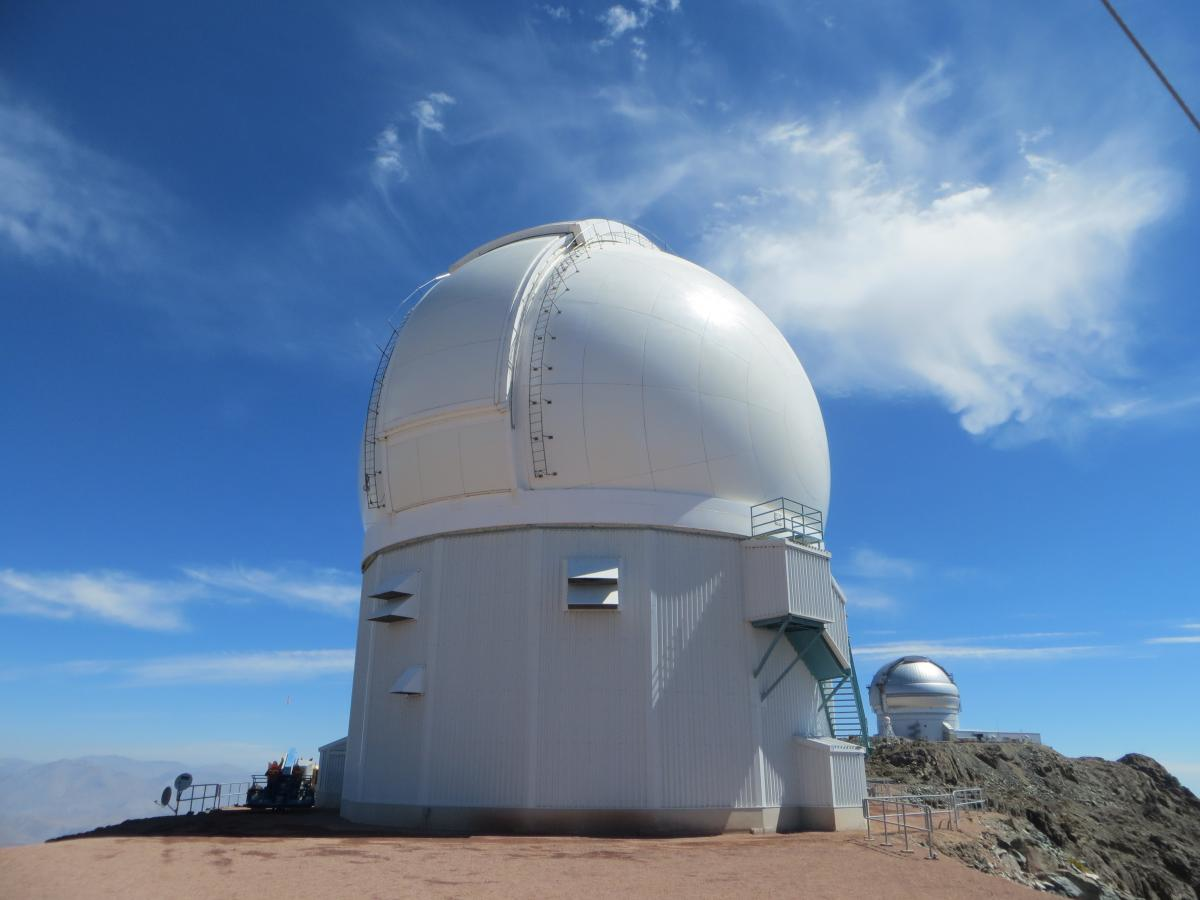

SOAR telescope building, viewed from the rear

SOAR telescope building, viewed from the rear. This South-West view also shows the Gemini 8-m telescope in the background.

Credit: NOIRLab